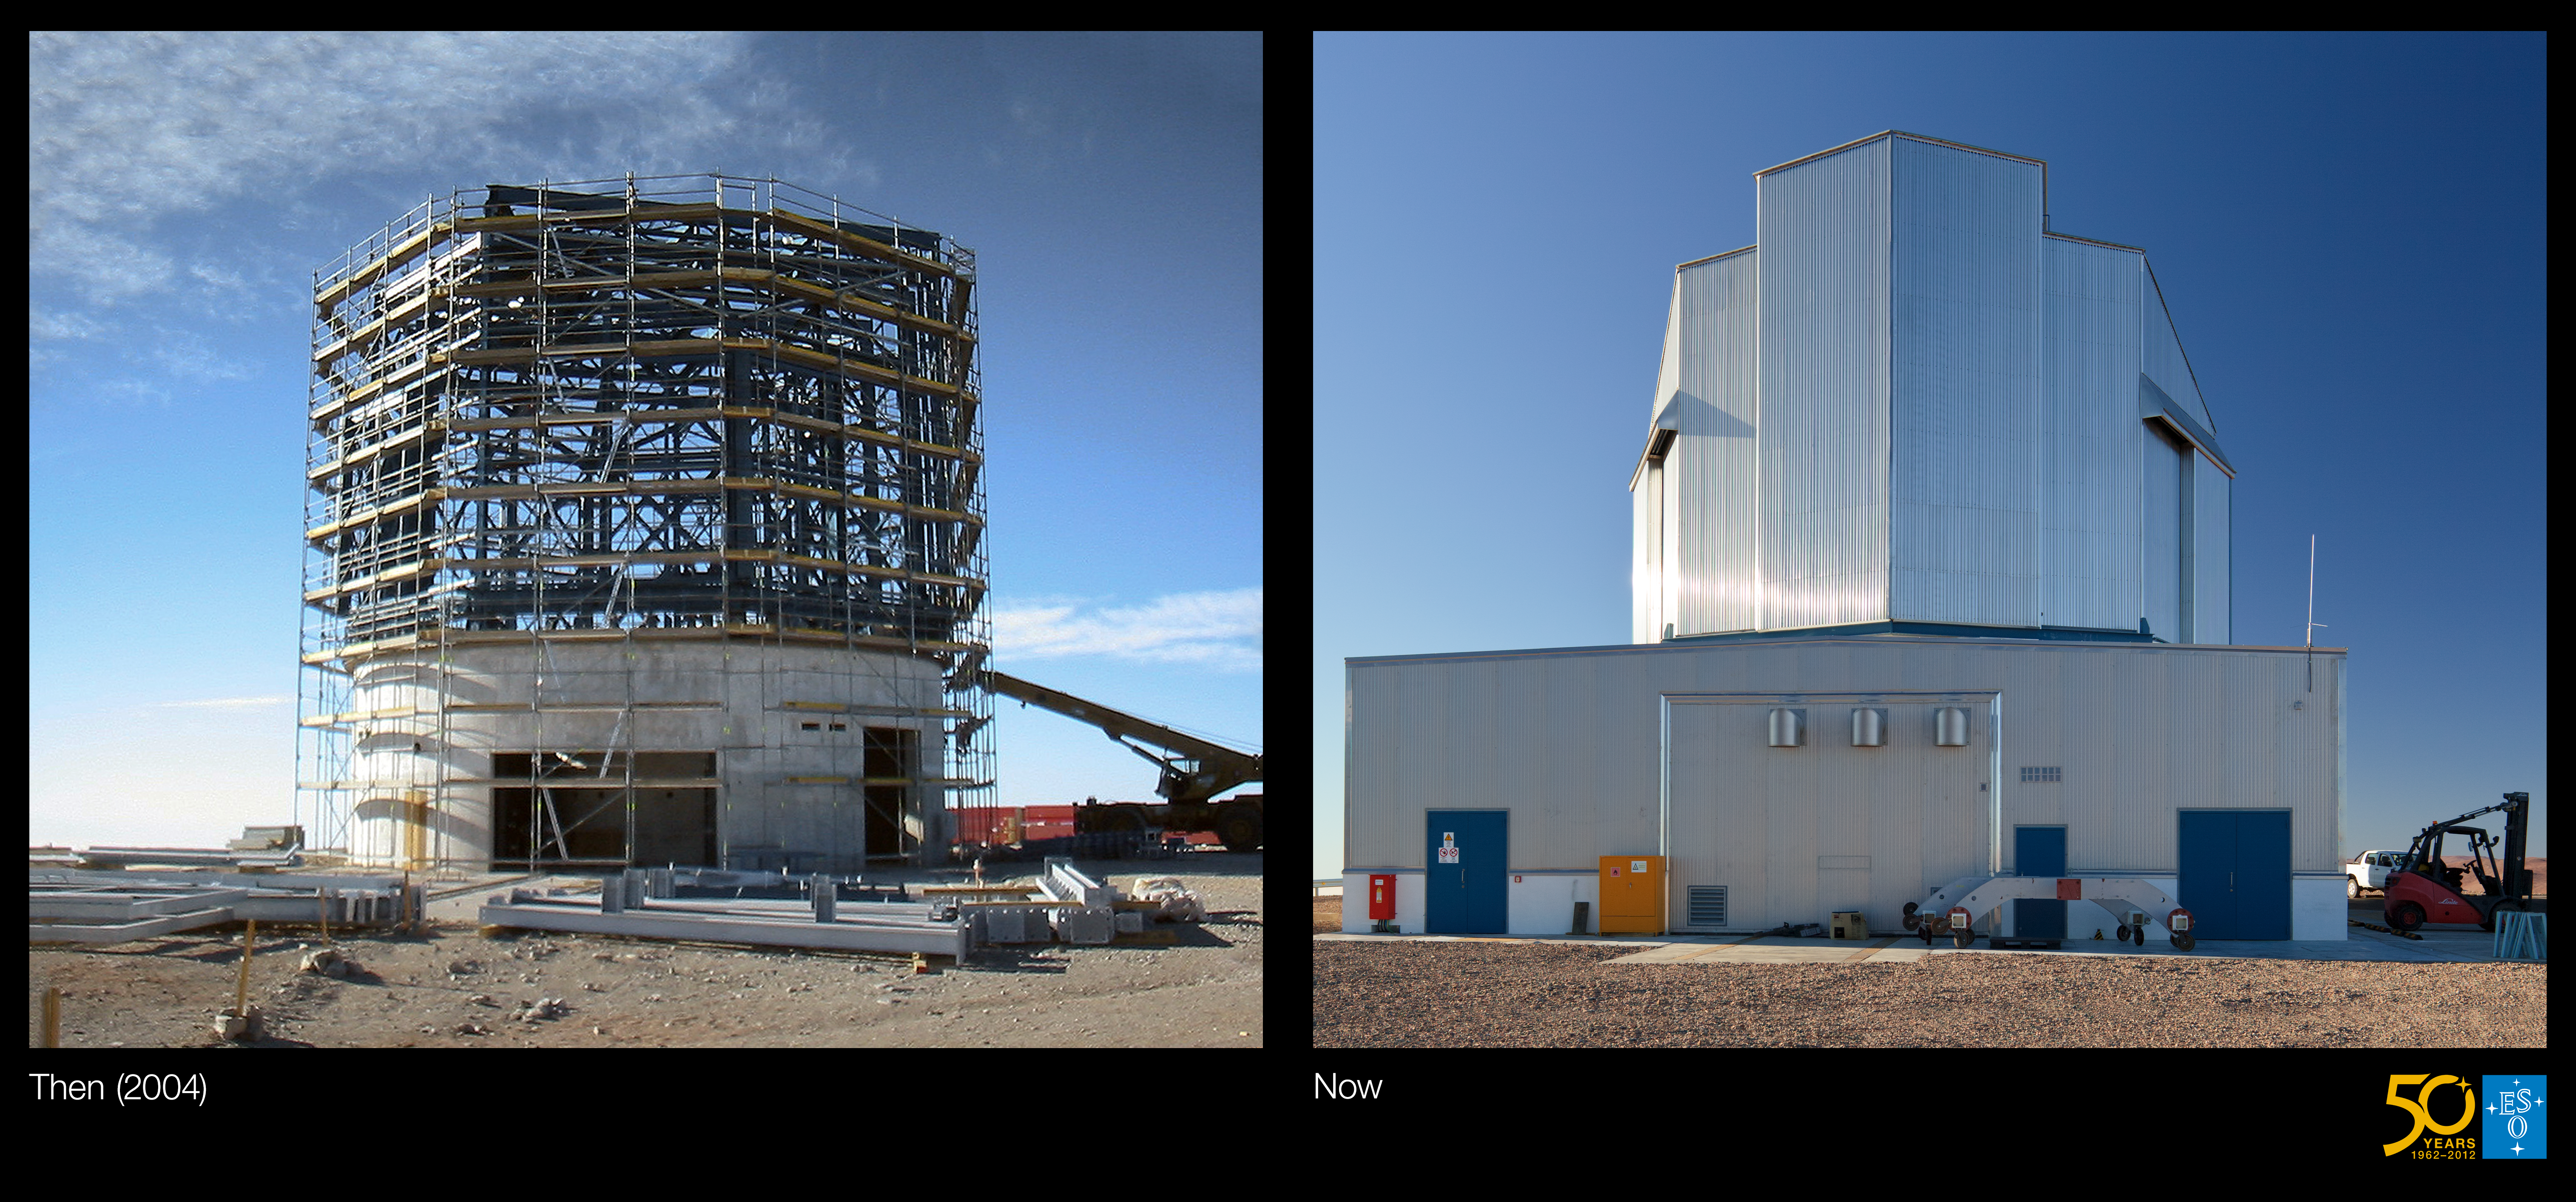

Building VISTA, the world’s largest survey telescope (side-by-side composite)

This is the side-by-side composite from the Then and Now comparison Picture of the Week: Building VISTA, the World's Largest Survey Telescope.

Credit: ESO